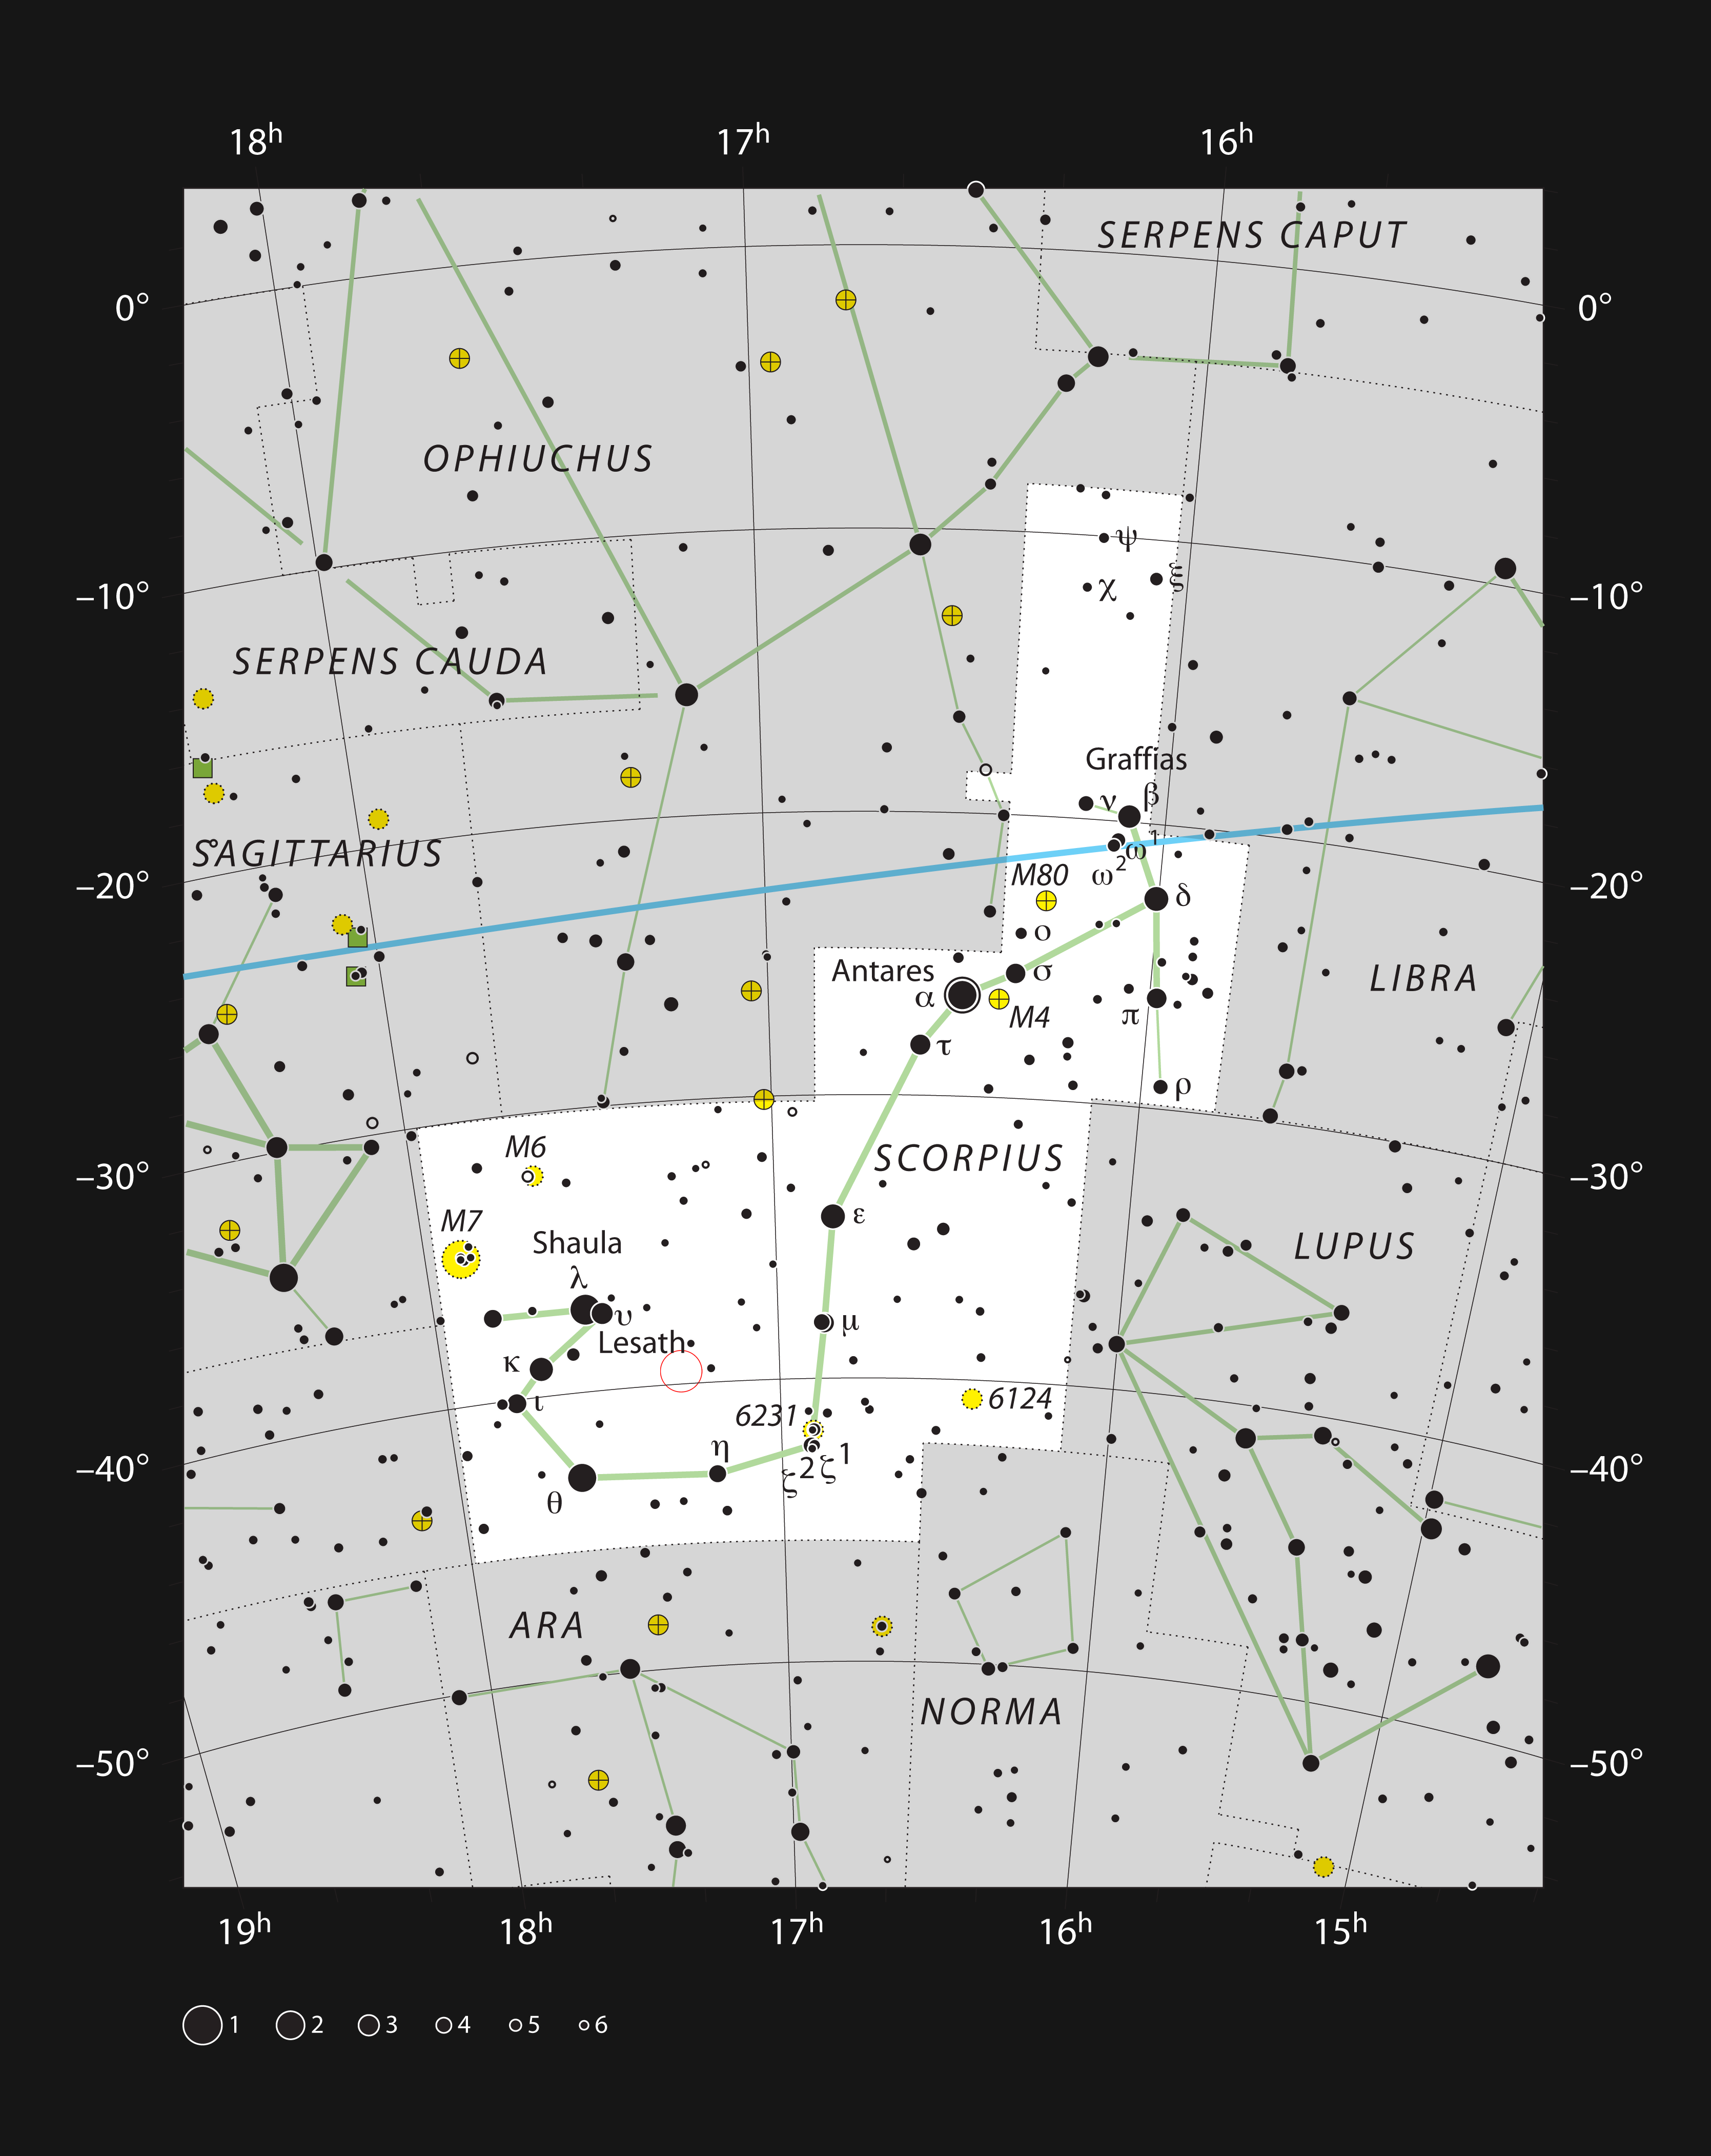

The Fried Egg Nebula in the constellation of Scorpius

This chart shows the location of the rare yellow hypergiant star IRAS 17163-3907 within the constellation of Scorpius (The Scorpion). This map shows most of the stars visible to the unaided eye under good conditions and the location of the star itself is marked with a red circle. Although this object appears very bright in the infrared sky it is faint in visible light and hard to find in the very rich star-fields of the centre of the Milky Way.

Credit: ESO, IAU and Sky & Telescope